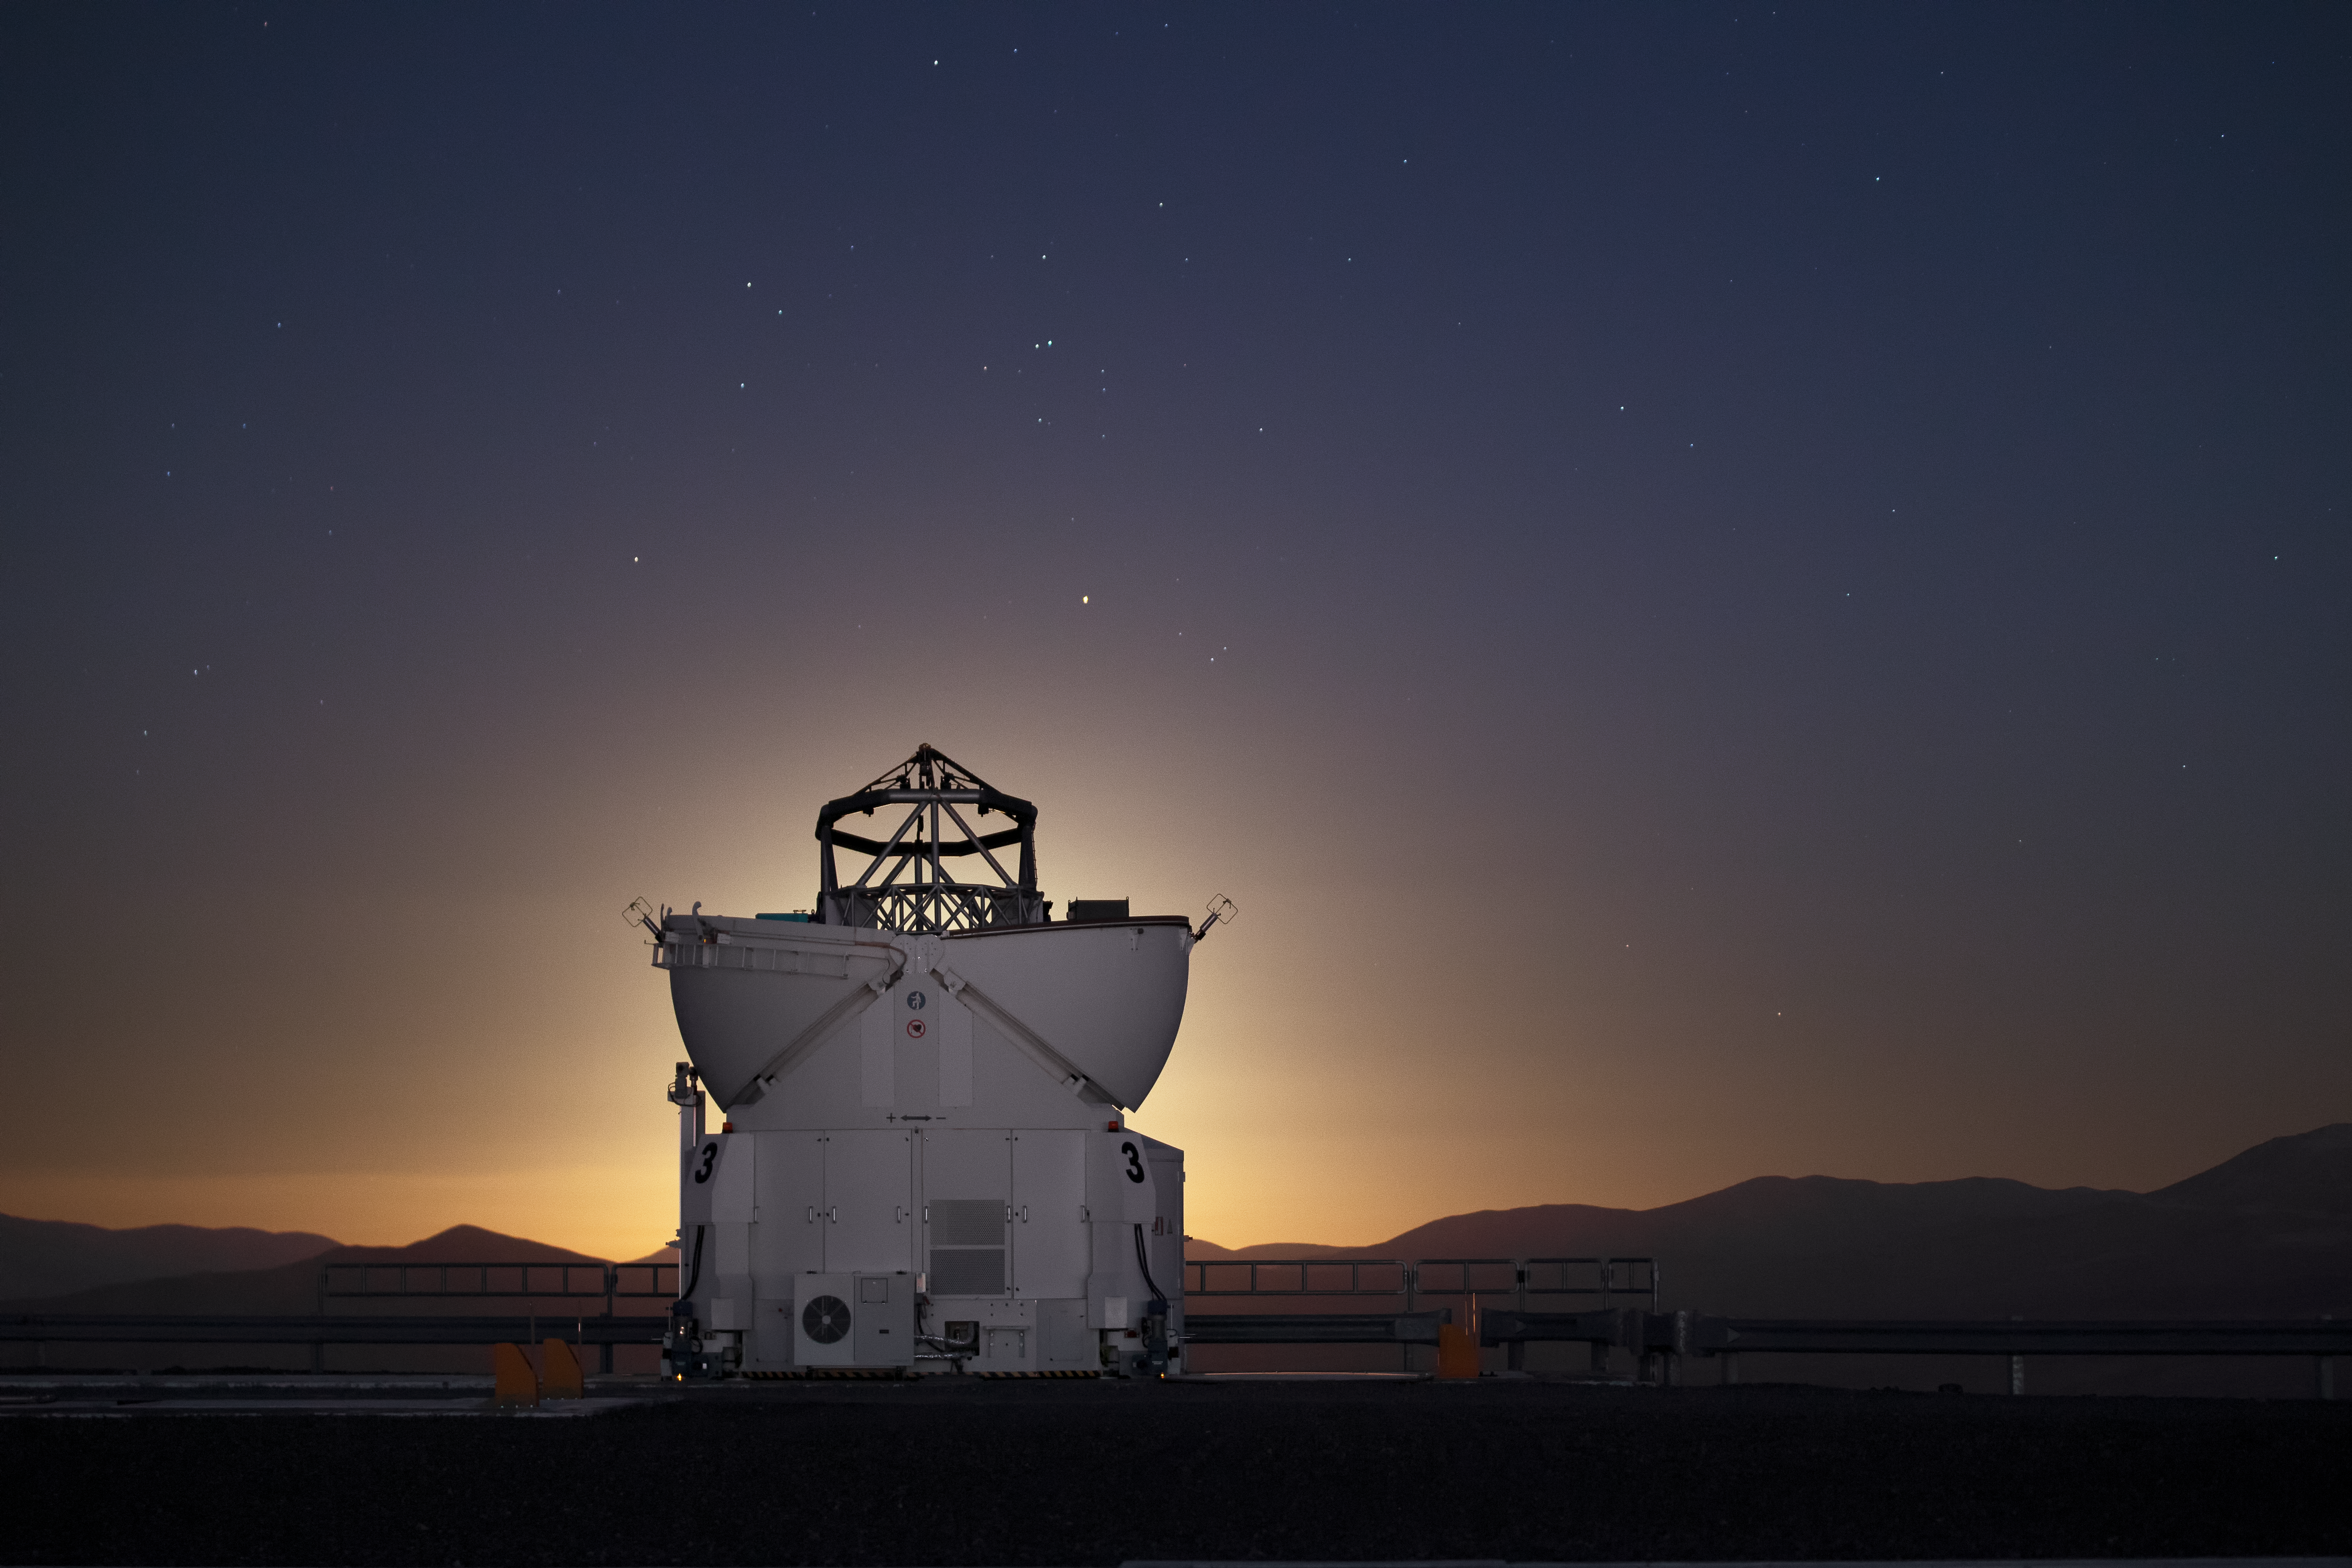

Auxiliary Telescope blocks out the Moon

The Moon is low in the horizon, hidden behind one of the Auxiliary Telescopes on Cerro Paranal in Chile.

Credit: S. Stroebele/ESO